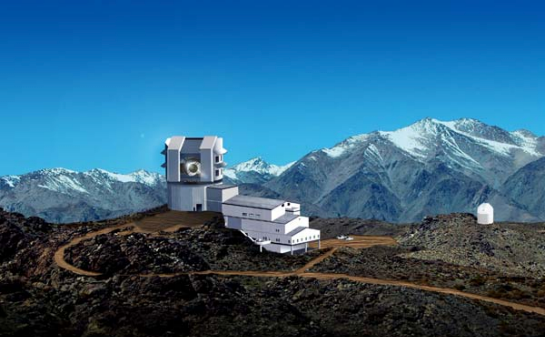

rubin0701a

Google Inc. has joined with nineteen other organizations to build the Large Synoptic Survey Telescope, scheduled to see first light atop Cerro Pachón in Chile in 2013.

Credit: NOIRLab